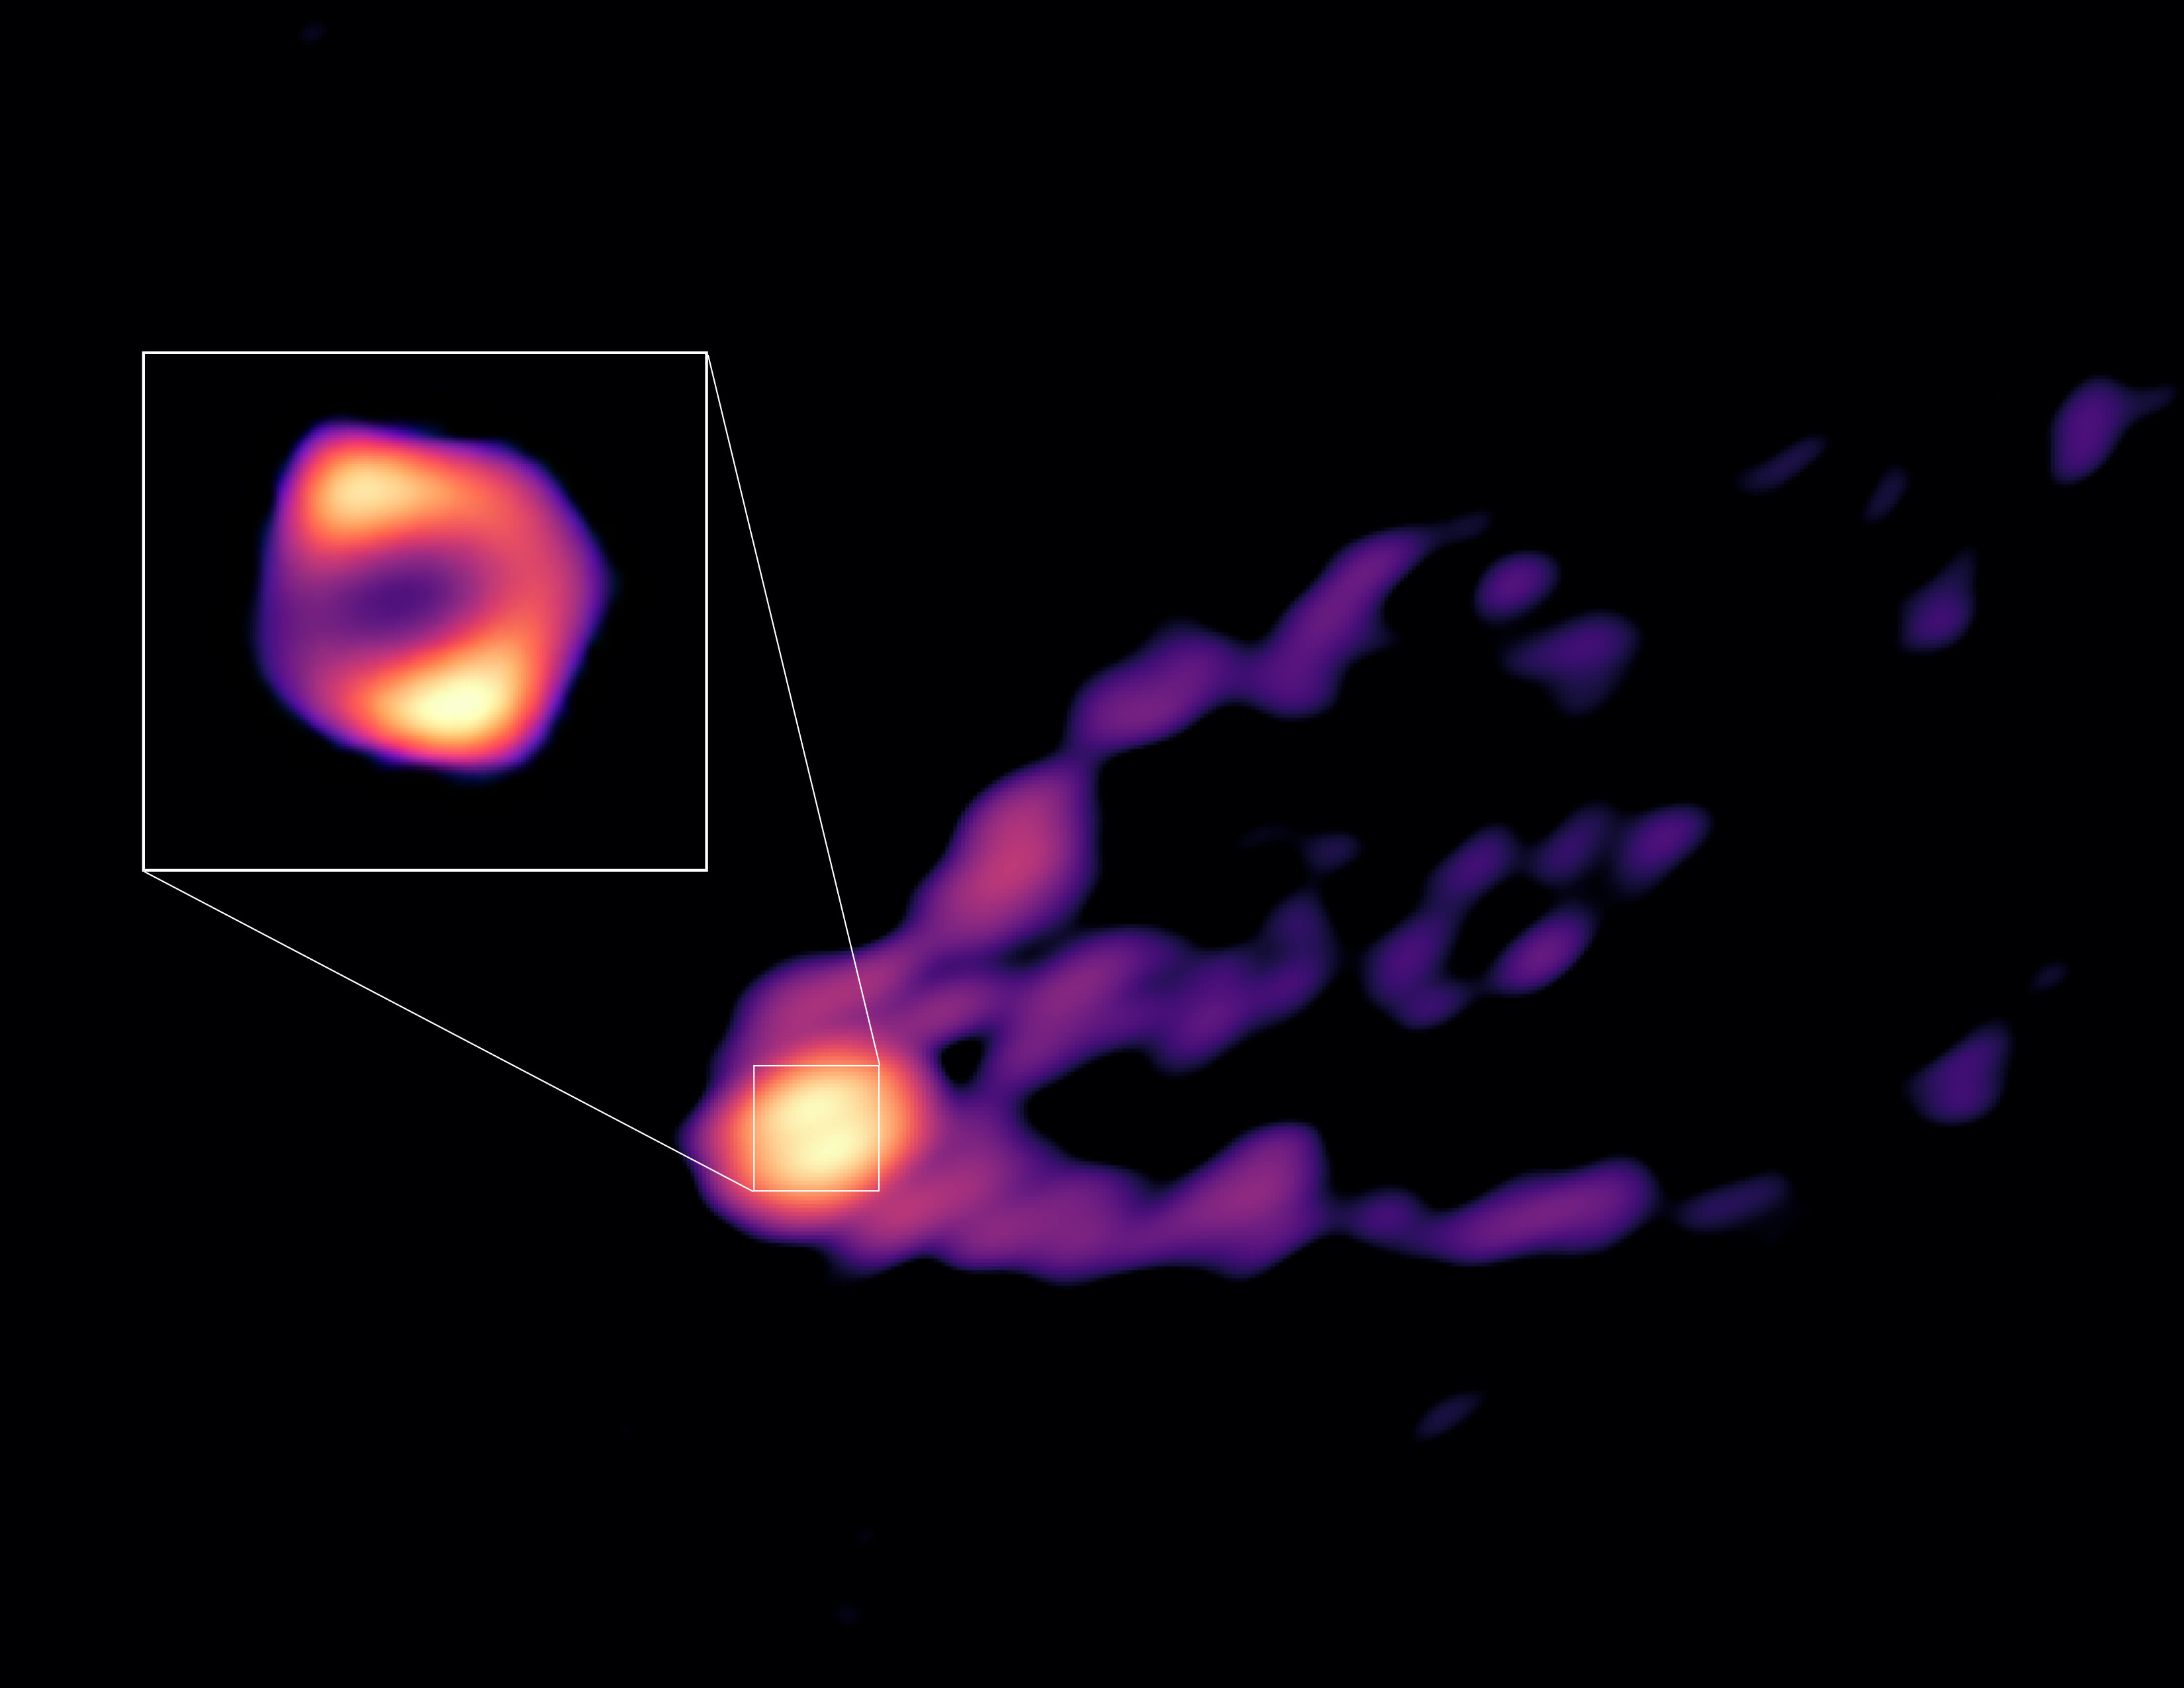

A view of the jet and shadow of M87’s black hole

This image shows the jet and shadow of the black hole at the centre of the M87 galaxy together for the first time. The observations were obtained with telescopes from the Global Millimetre VLBI Array (GMVA), the Atacama Large Millimeter/submillimeter Array (ALMA), and the Greenland Telescope. This image gives scientists the context needed to understand how the powerful jet is formed. The new observations also revealed that the black hole’s ring, shown here in the inset, is 50% larger than the ring observed at shorter radio wavelengths by the Event Horizon Telescope (EHT). This suggests that in the new image we see more of the material that is falling towards the black hole than what we could see with the EHT.

Credit: R.-S. Lu (SHAO), E. Ros (MPIfR), S. Dagnello (NRAO/AUI/NSF)